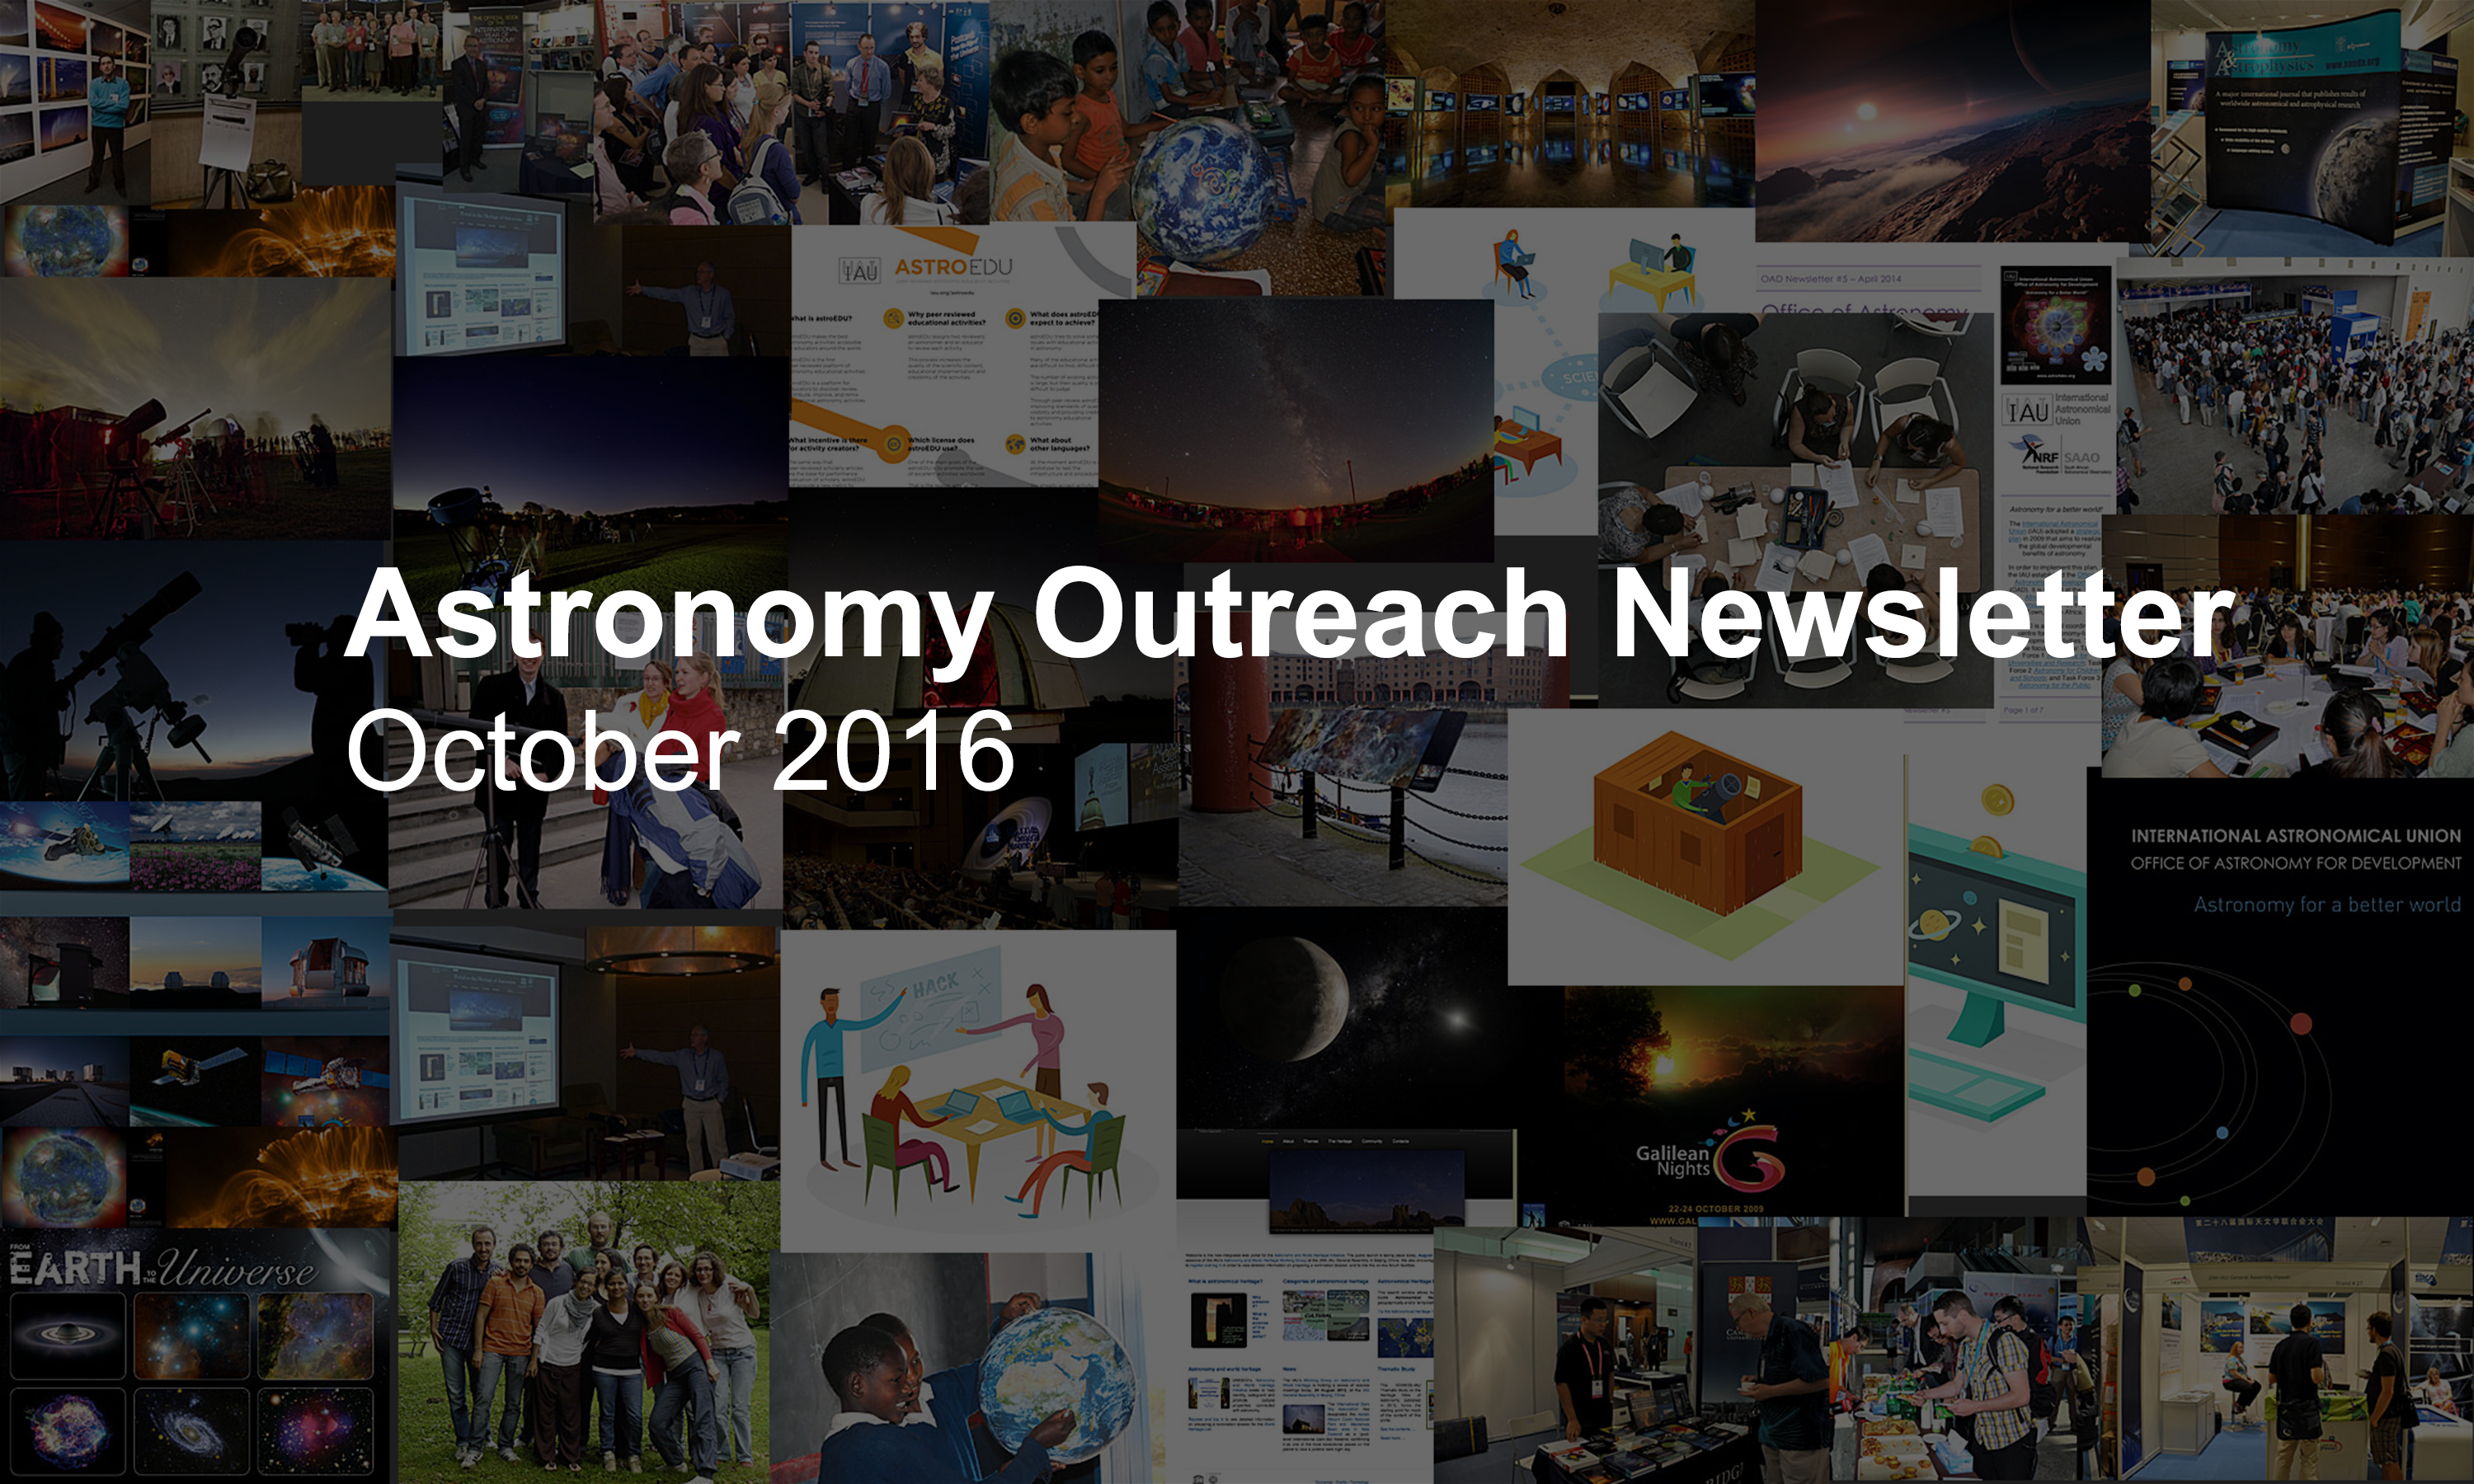

IAU Astronomy Outreach Newsletter #19 2016 (October 2016 #1)

IAU Astronomy Outreach Newsletter #19 2016 (October 2016 #1)

Credit: IAU